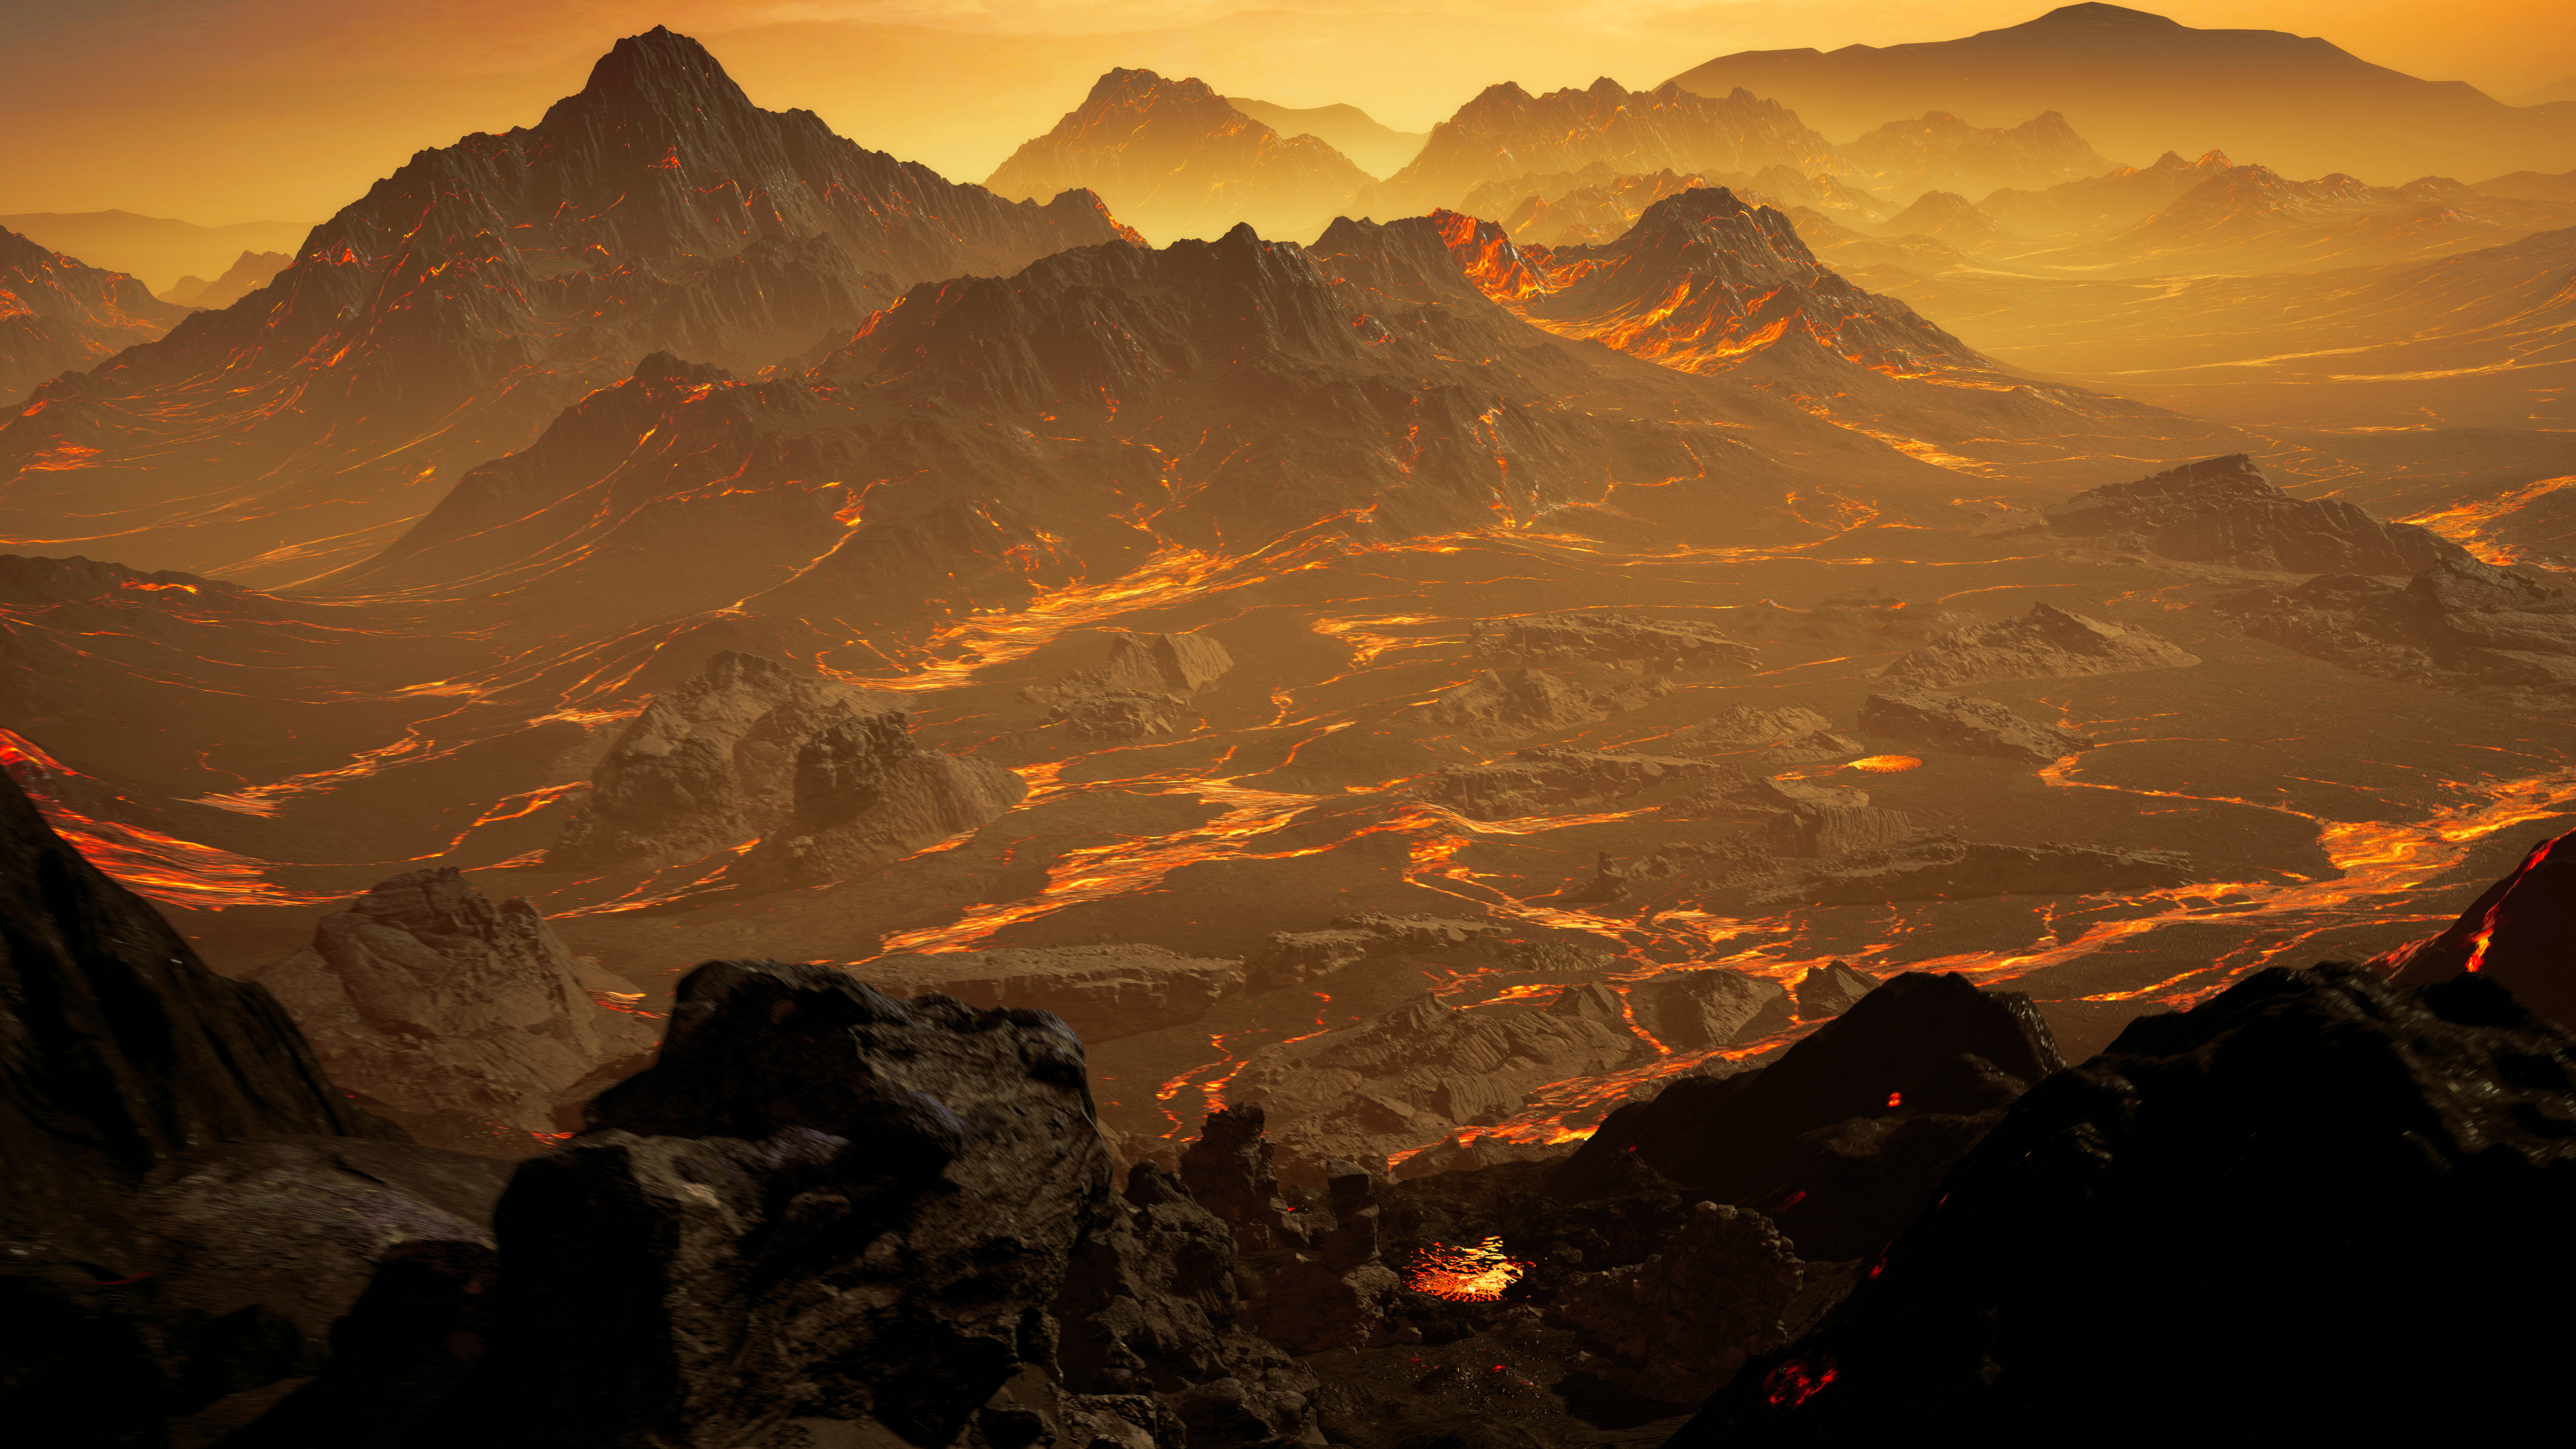

Artist’s impression of the surface of Gliese 486 b

Artist’s impression of the surface of the newly discovered Gliese 486 b. With a temperature of about 430 °C (800 °F), the astronomers expect a Venus-like hot and dry landscape interspersed with glowing lava rivers. Gliese 486 b possibly has a tenuous atmosphere.

Credit: RenderArea